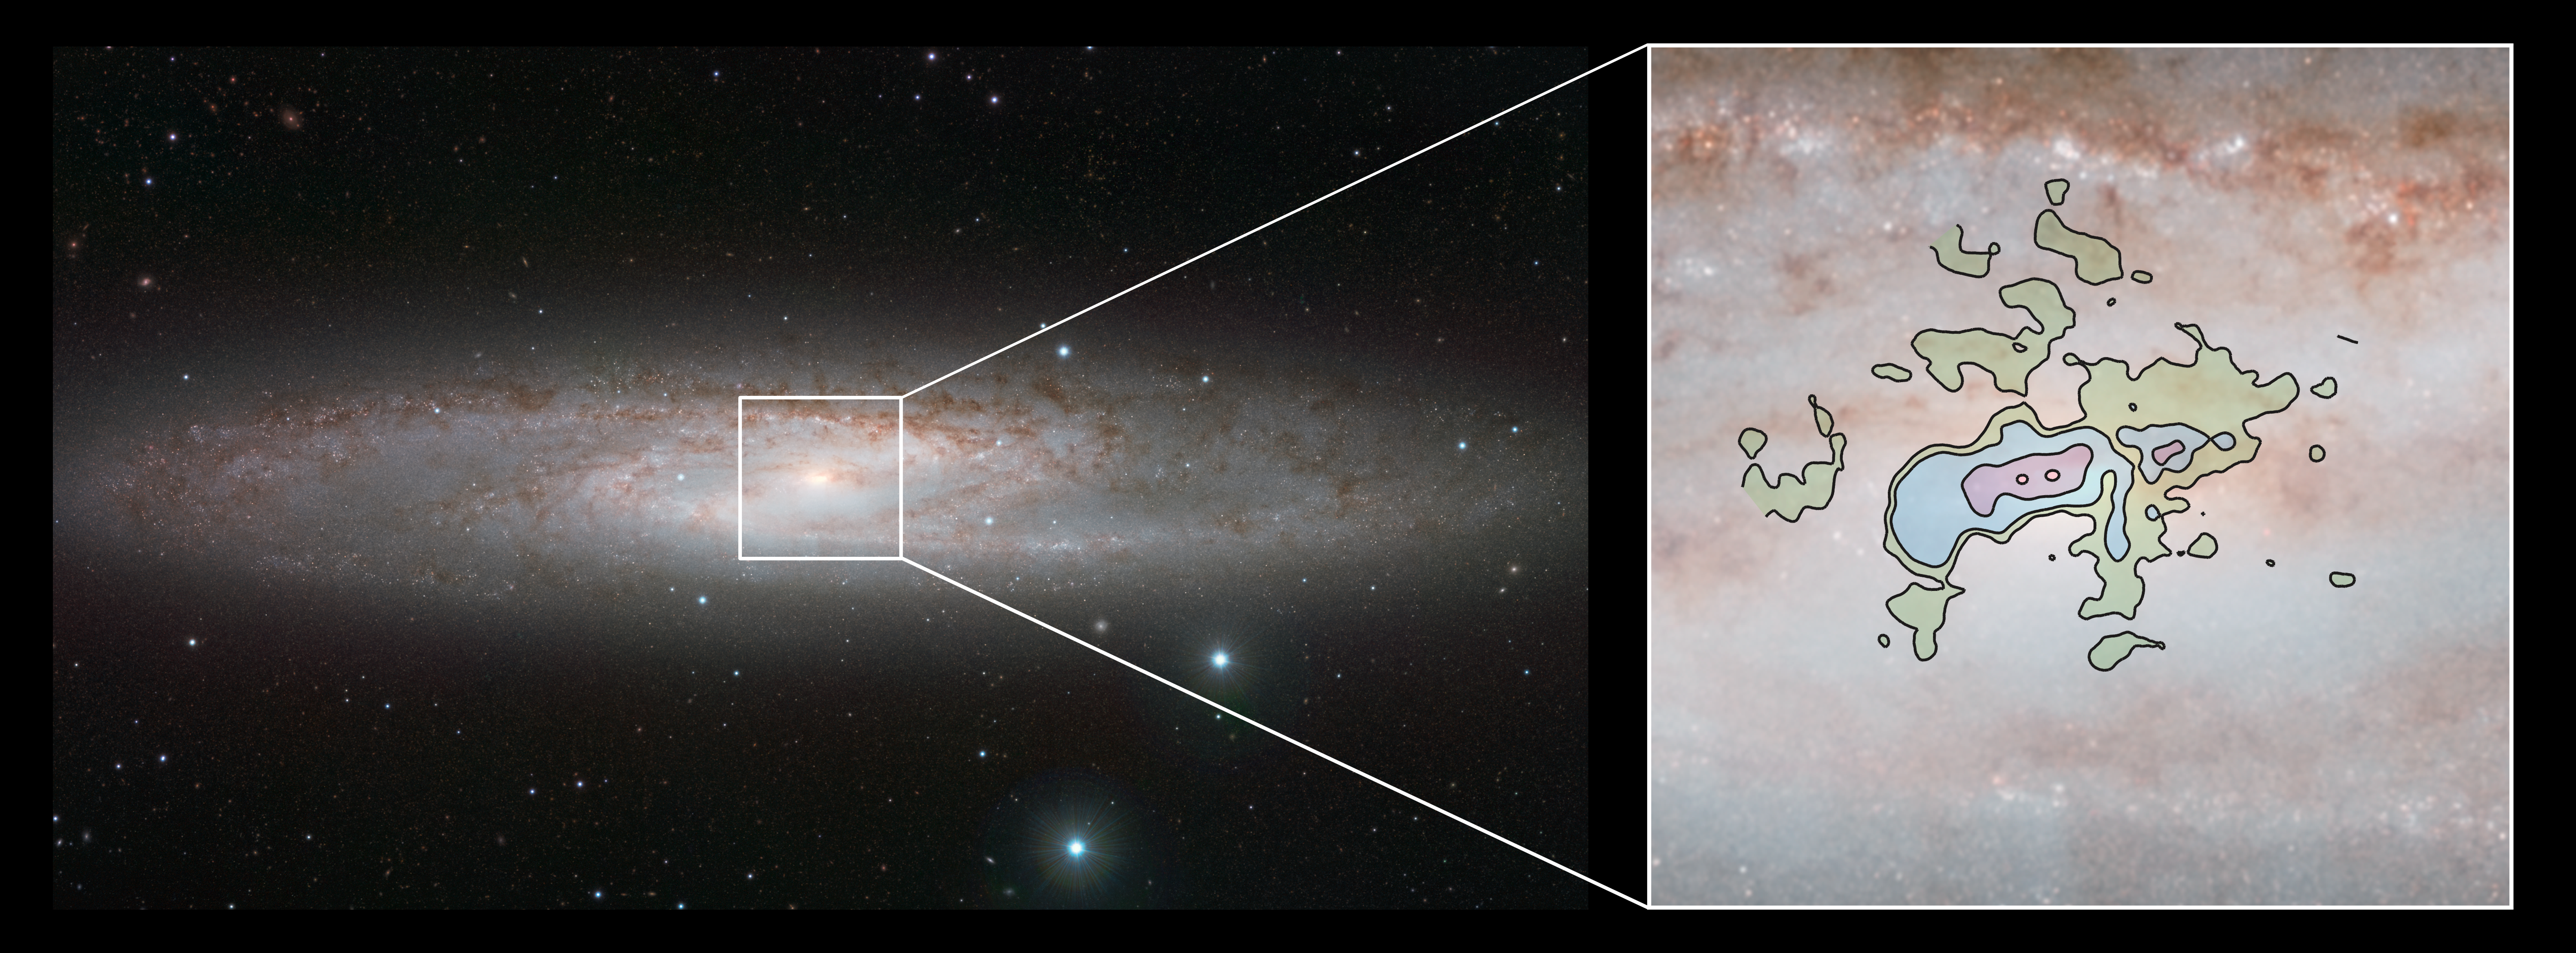

The starburst galaxy NGC 253 seen with the VISTA and ALMA

This comparison picture of the nearby bright spiral galaxy NGC 253, also known as the Sculptor Galaxy, shows the infrared view from ESO’s VISTA Telescope (left) and a detailed new view of the cool gas outflows at millimetre wavelengths from ALMA (right).

Credit: ESO/ALMA (ESO/NAOJ/NRAO)/J. Emerson/VISTA Acknowledgment: Cambridge Astronomical Survey Unit